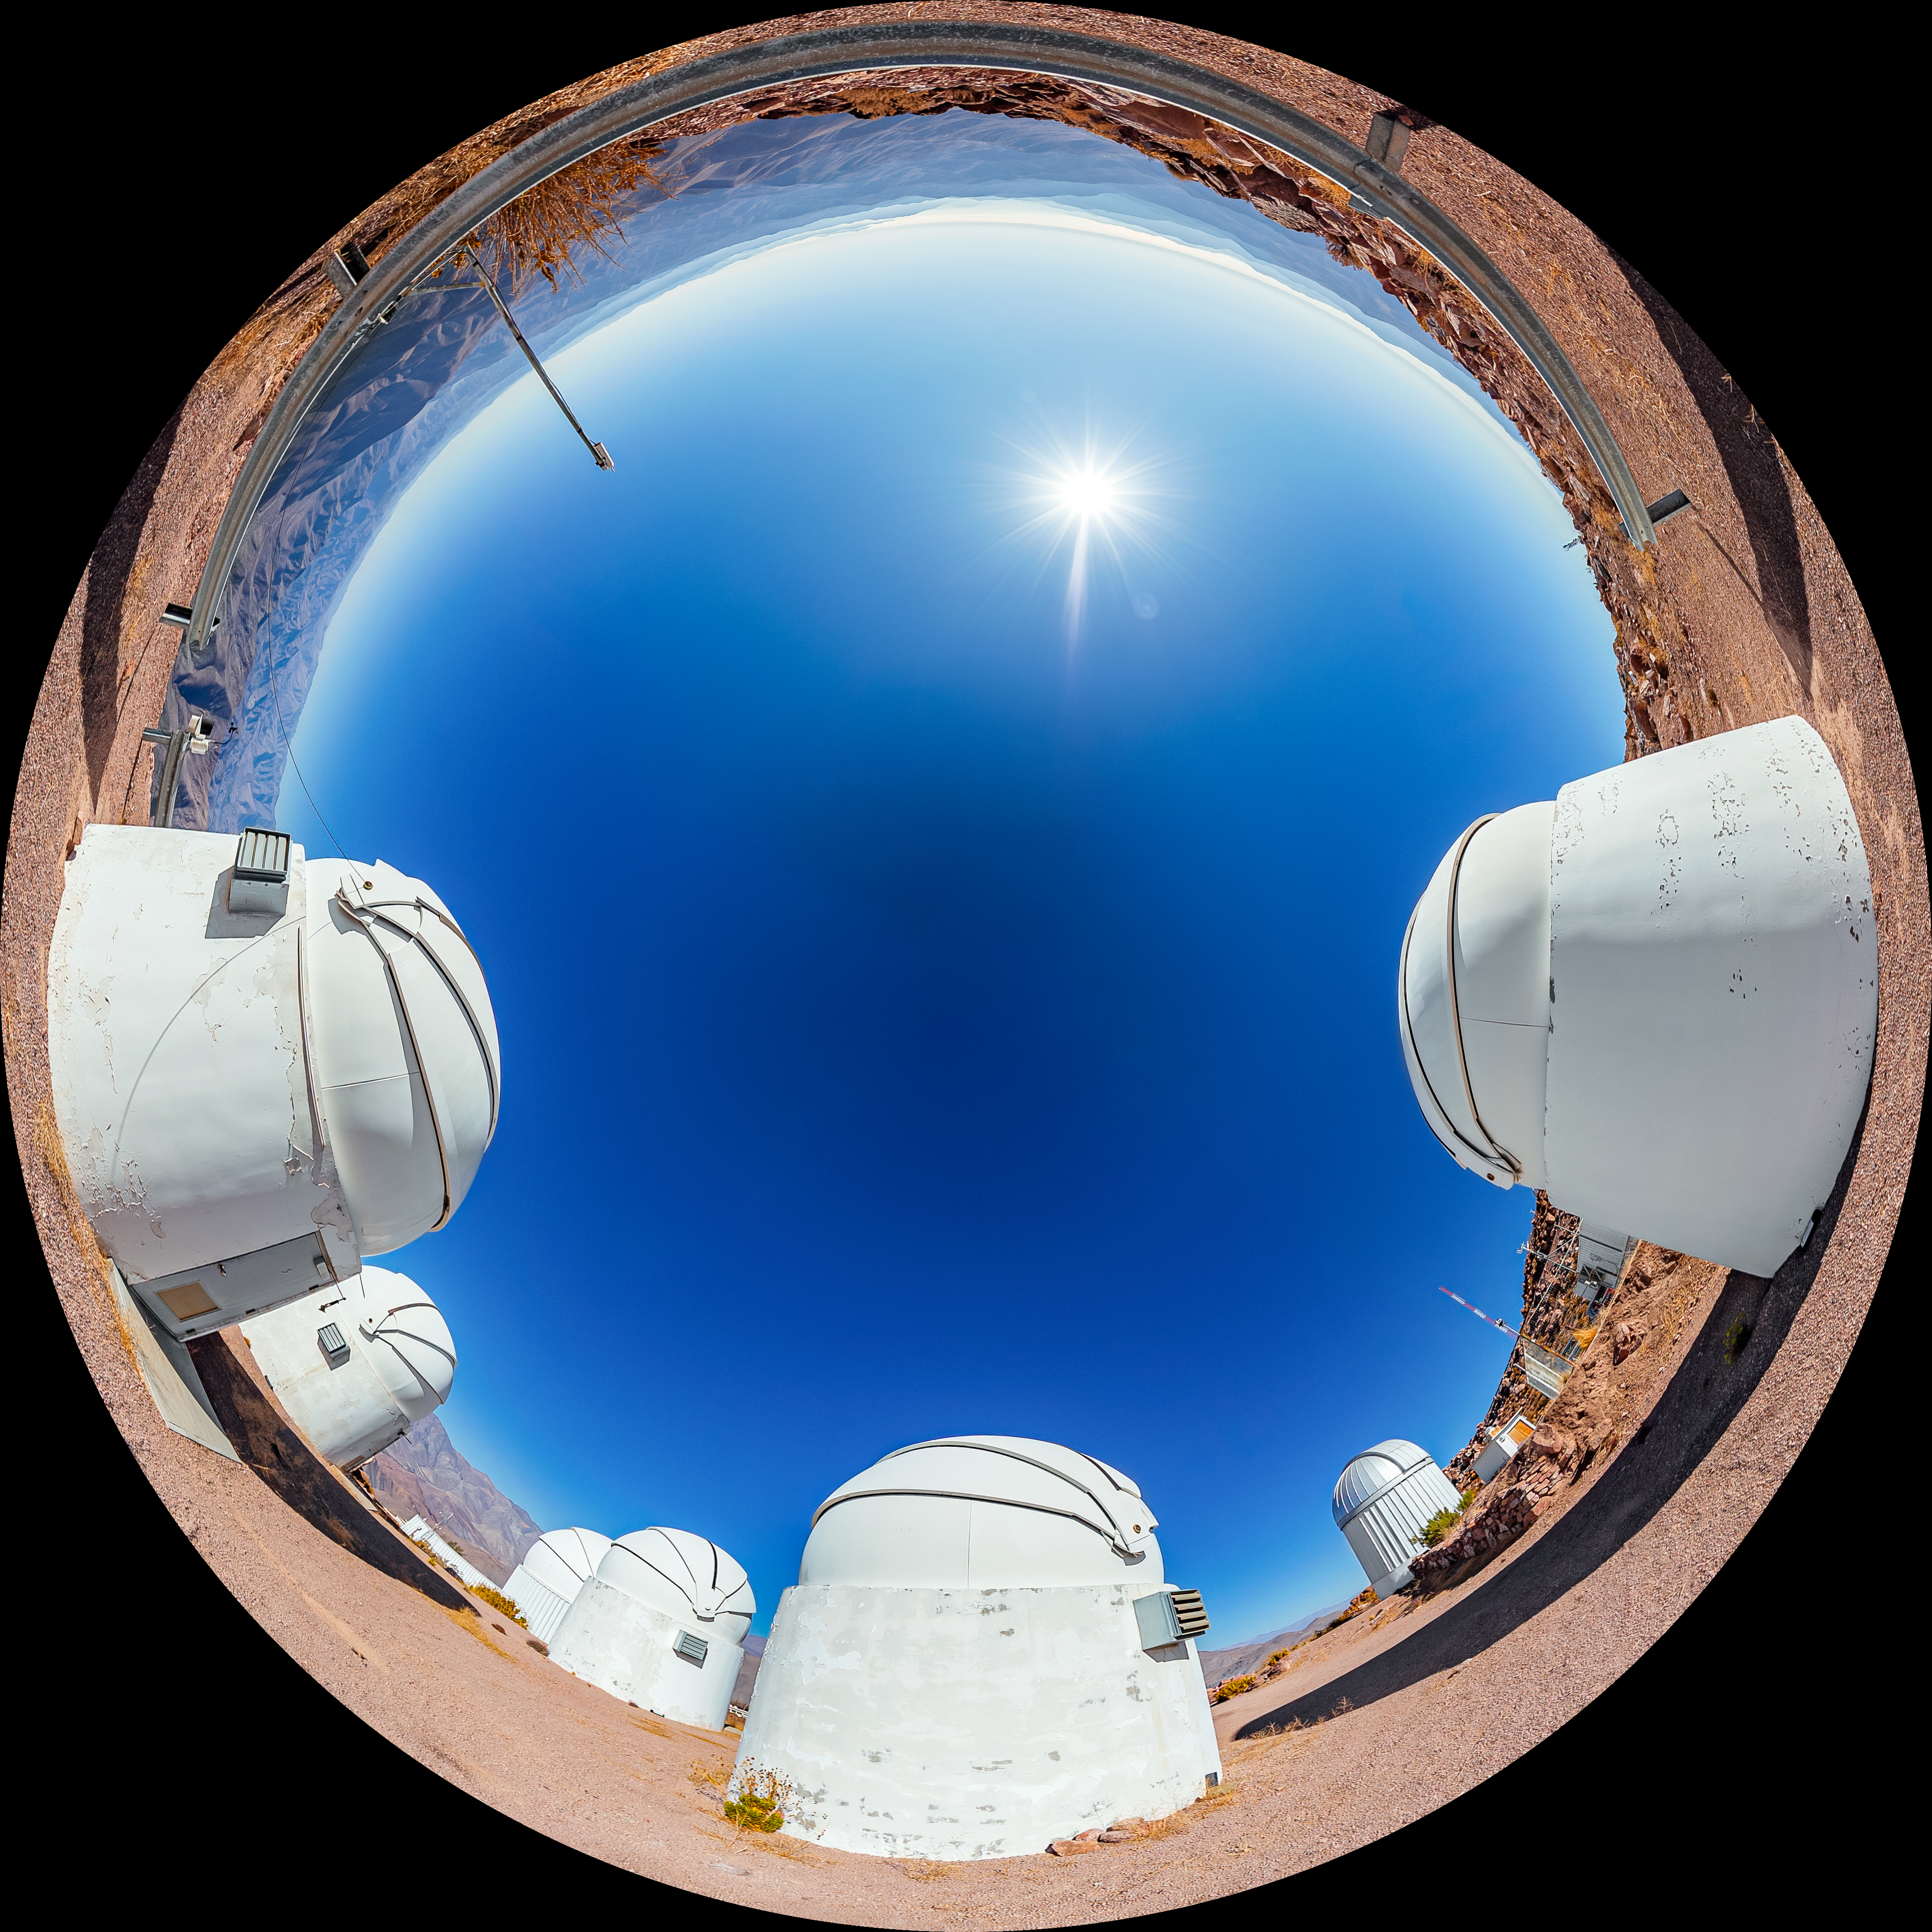

PROMPT Fulldome

A fulldome view of the Panchromatic Robotic Optical Monitoring and Polarimetry Telescopes (PROMPT) at Cerro Tololo Inter-American Observatory.

A 360 panorama version of this image can be viewed here.

Credit: CTIO/NOIRLab/NSF/AURA